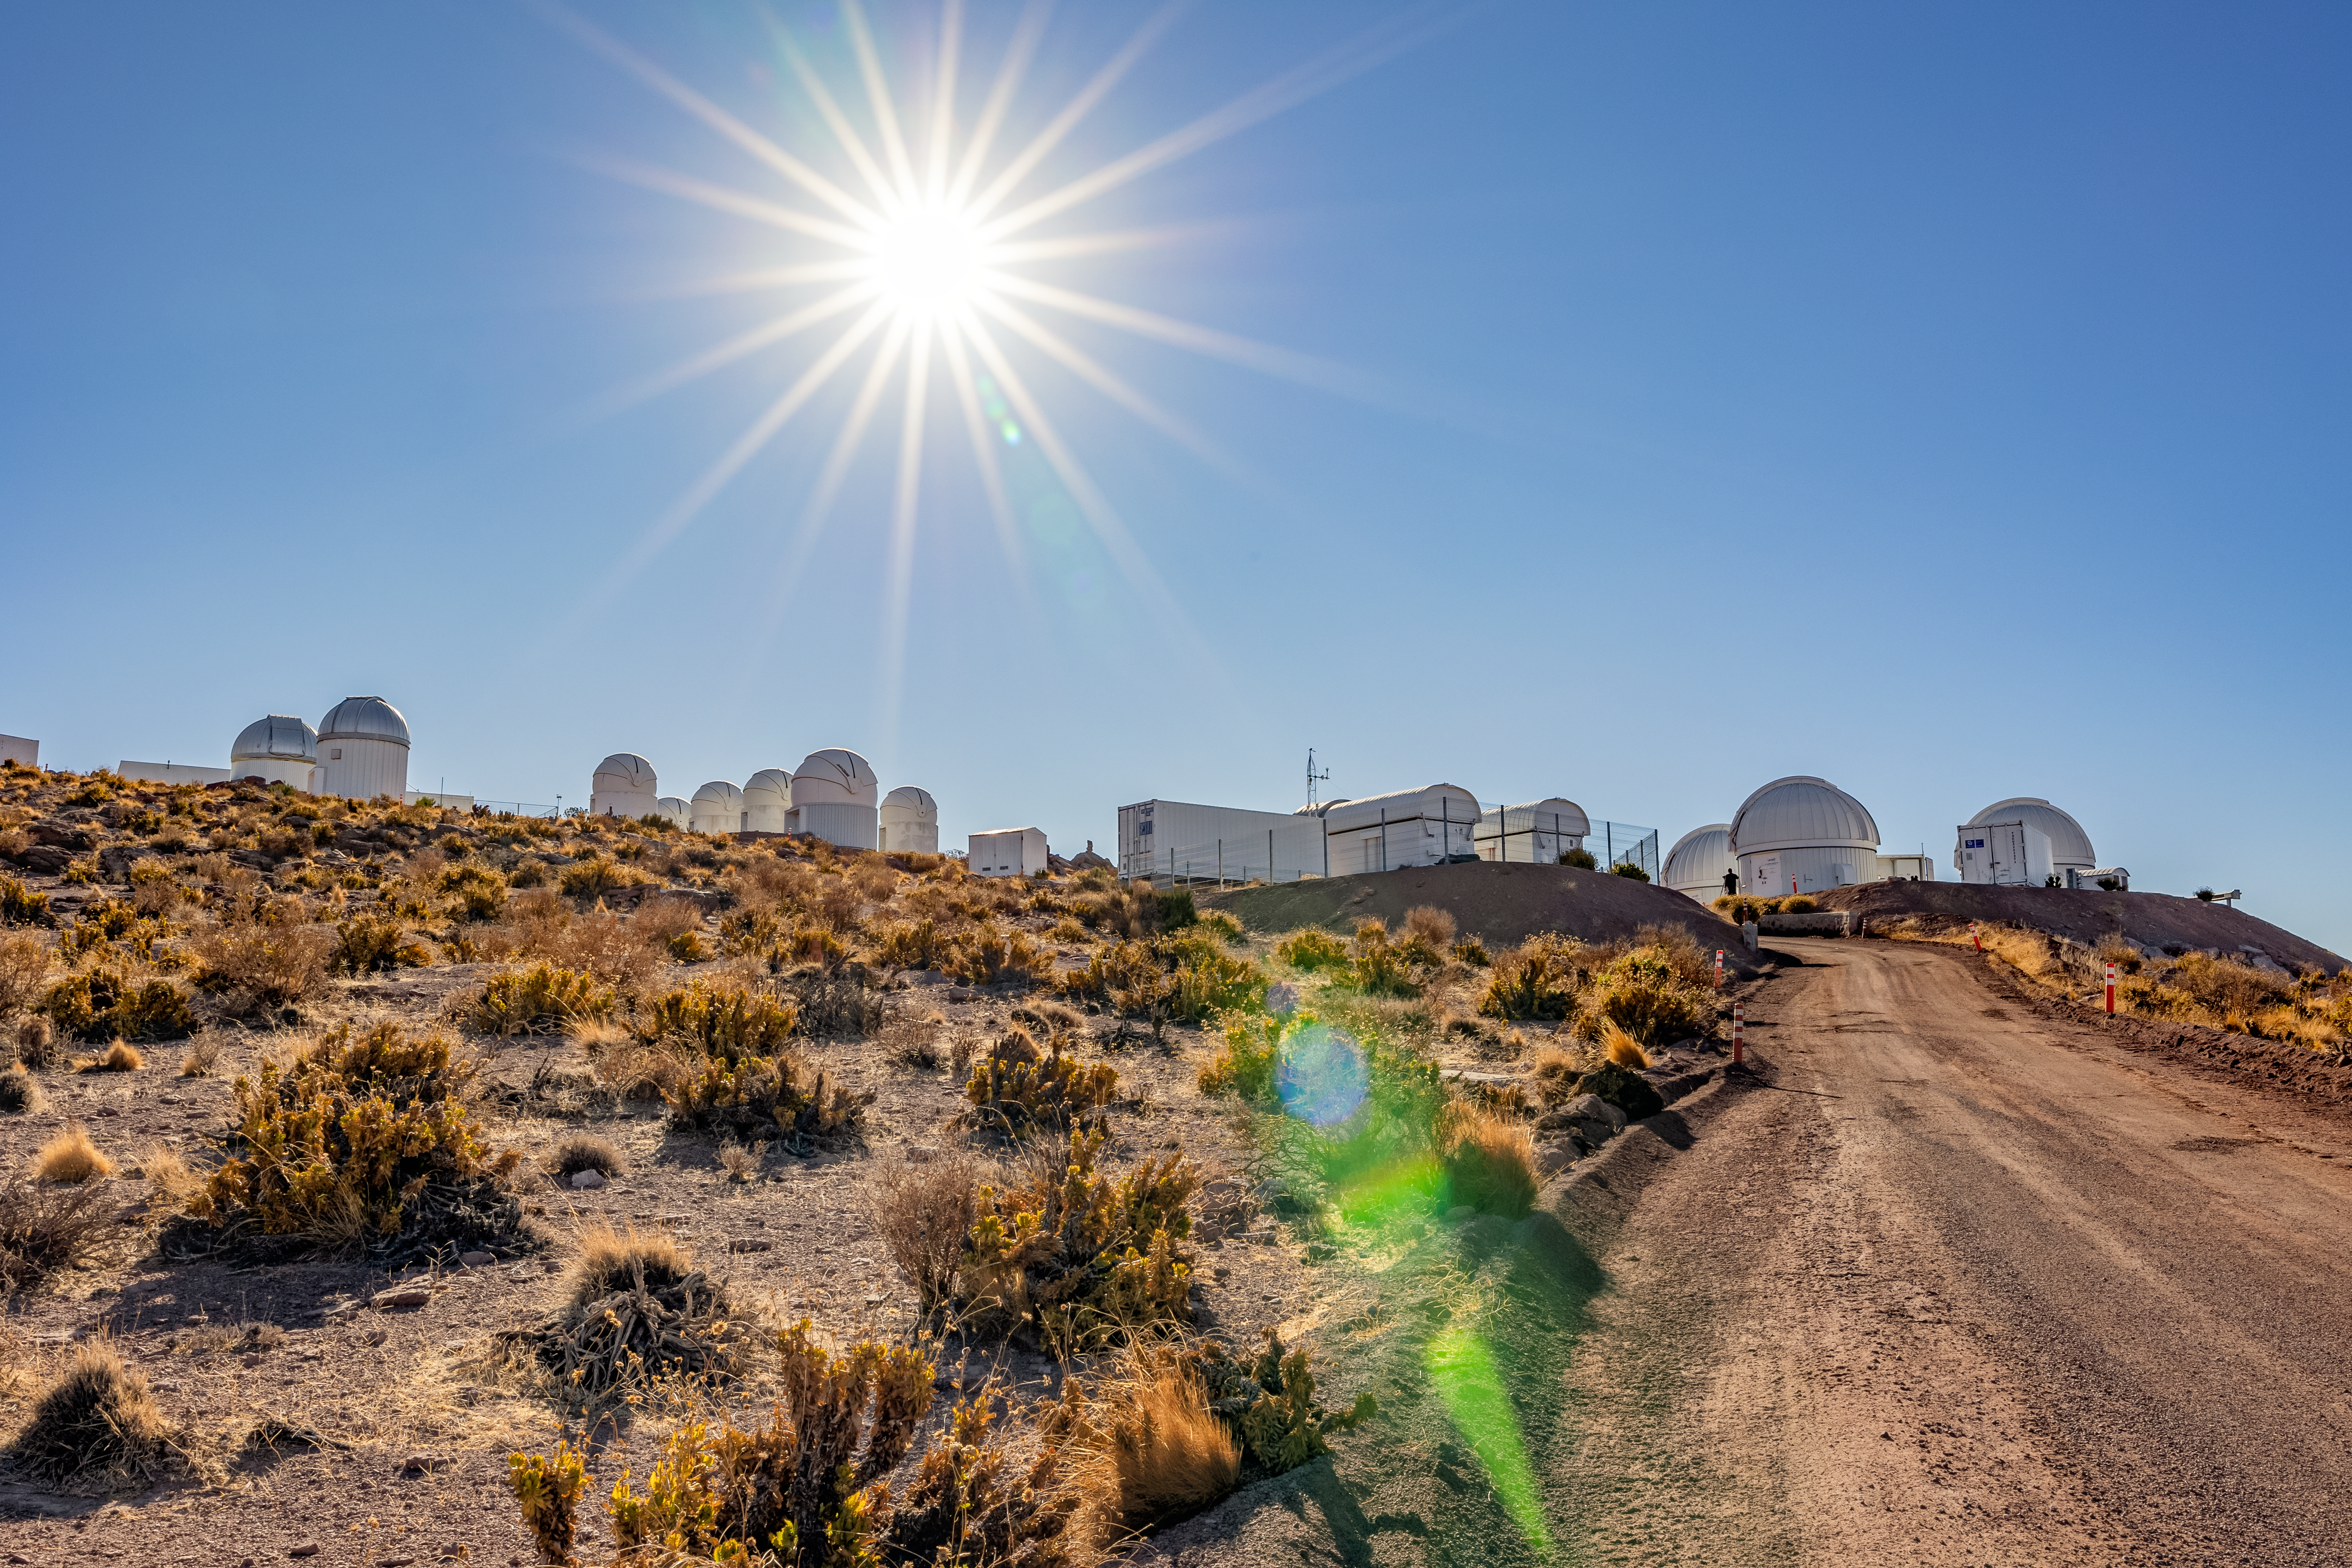

Road at CTIO

Road from Round Office Building to the telescopes of CTIO.

Credit: CTIO/NOIRLab/NSF/AURA/T. Slovinský